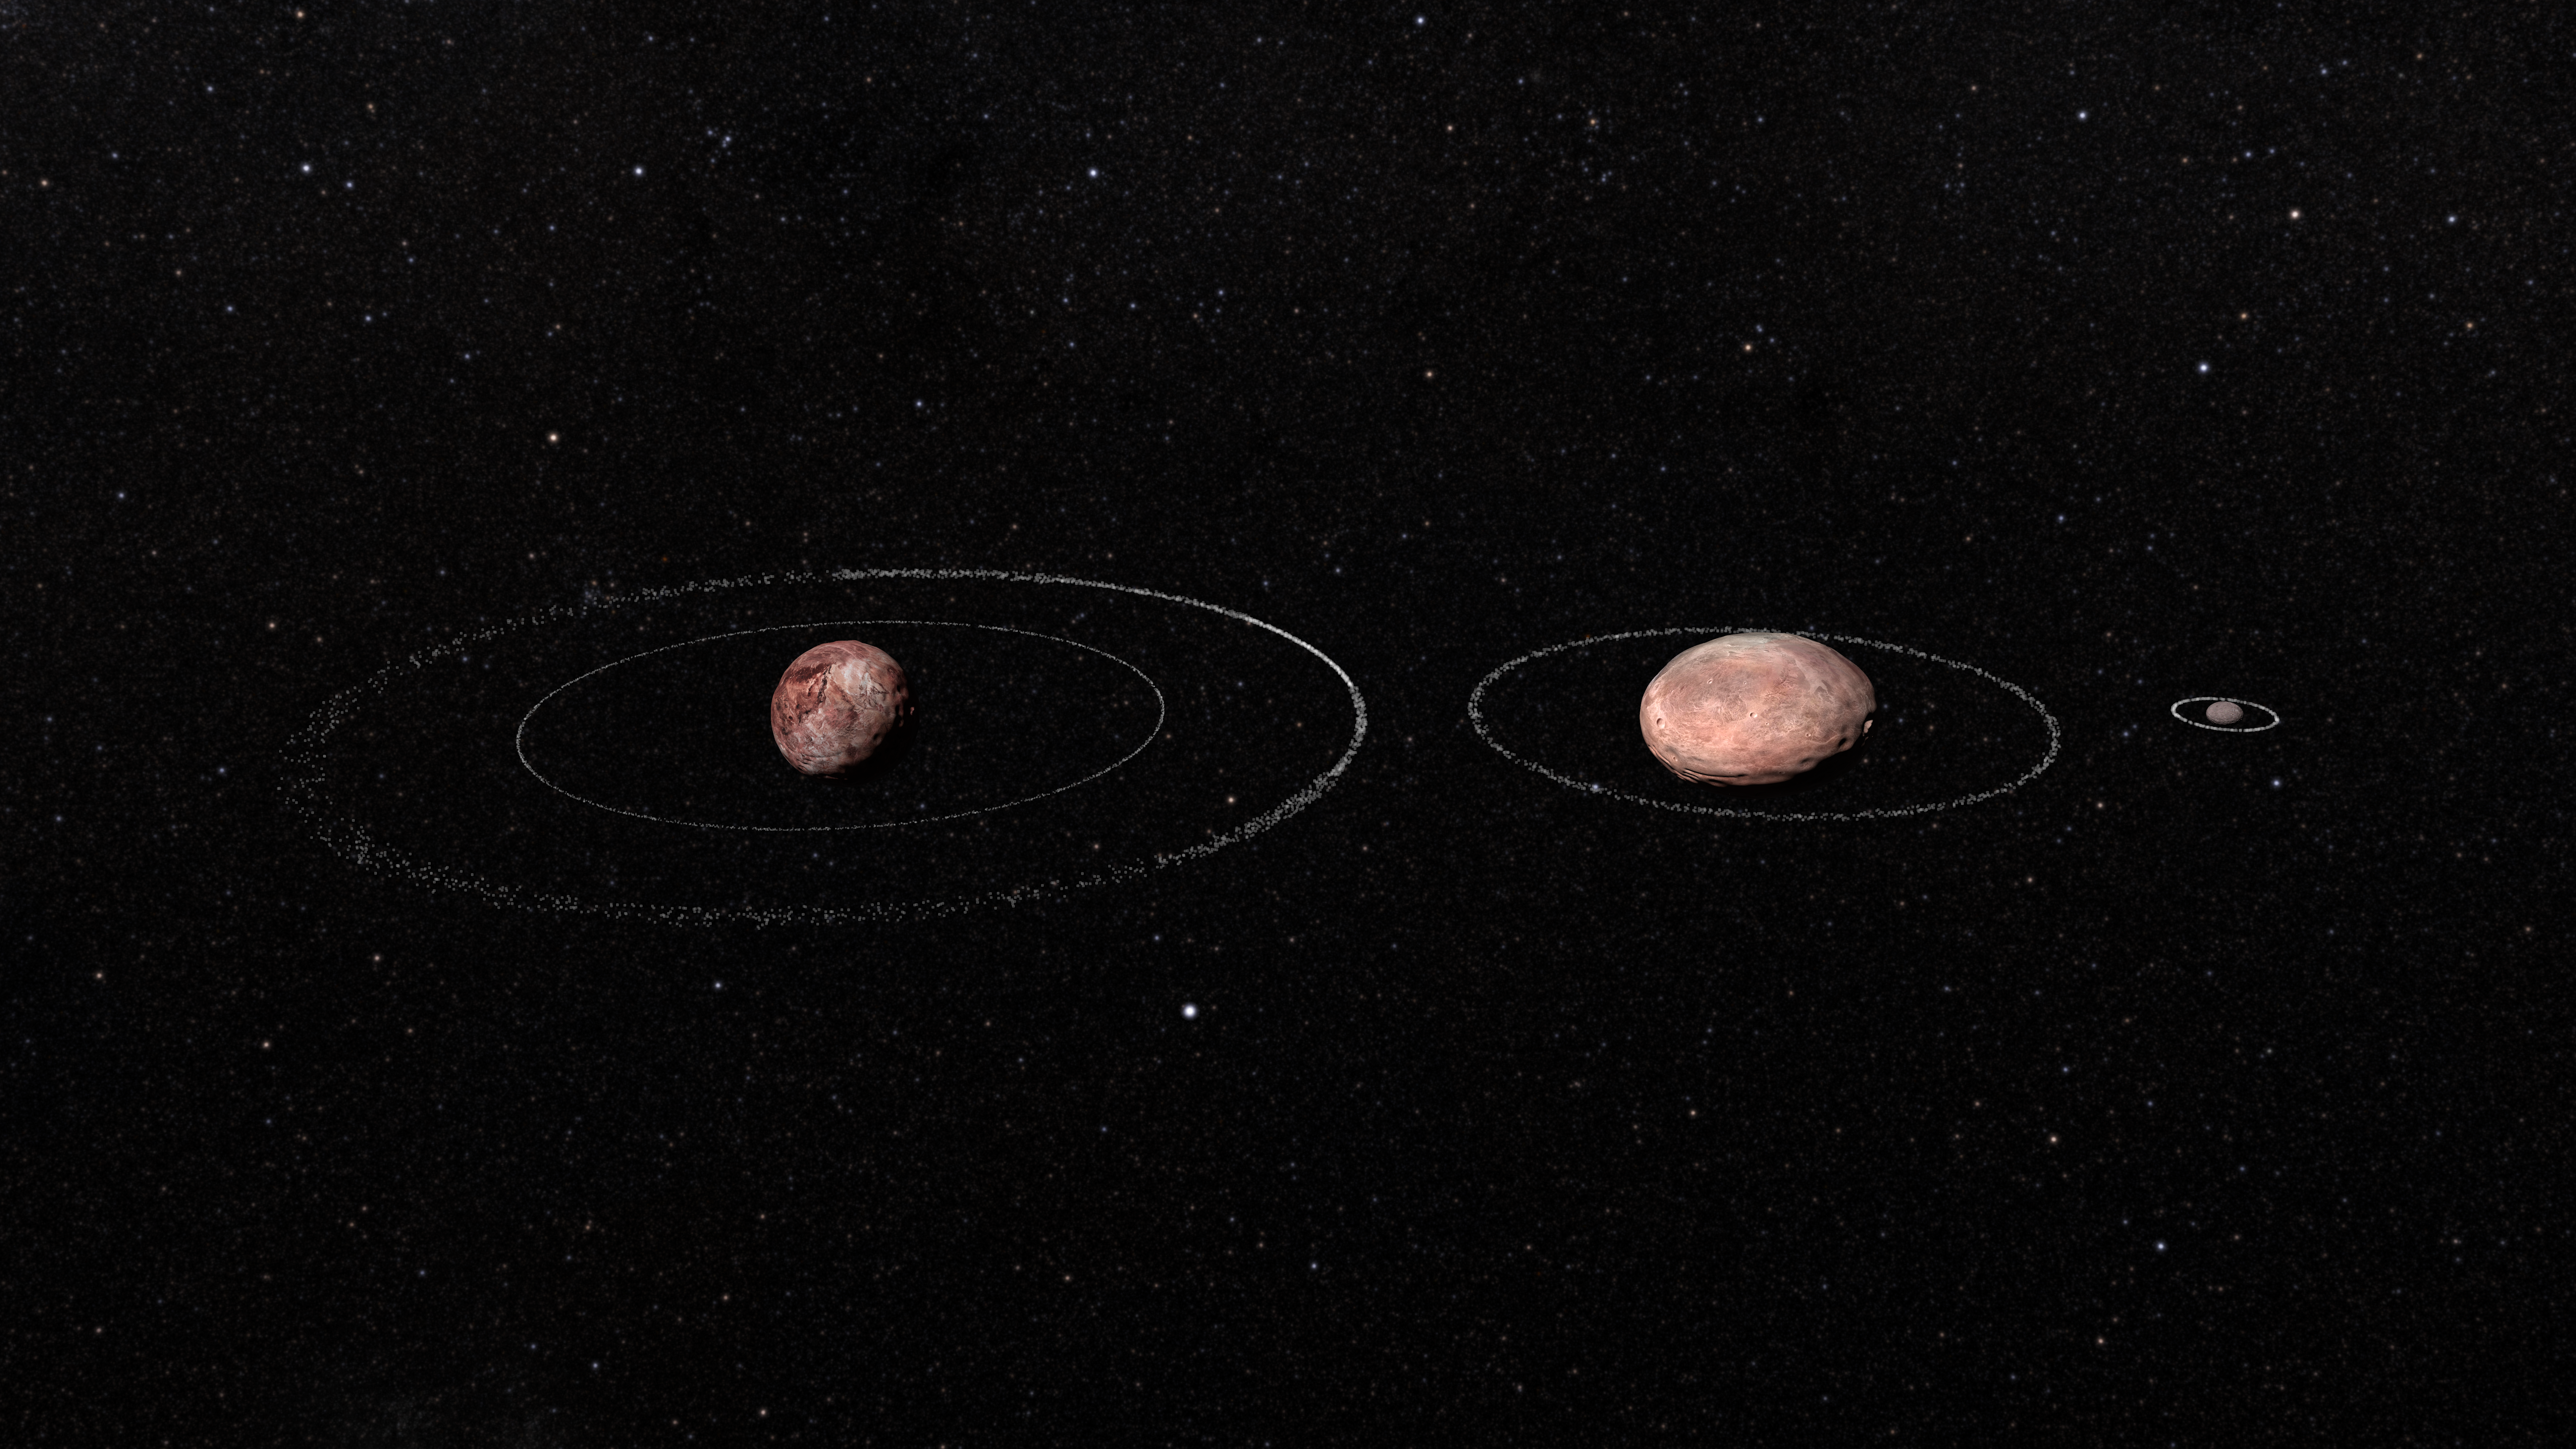

Rings of Quaoar

Credit: Alexandre Crispim/UTFPR